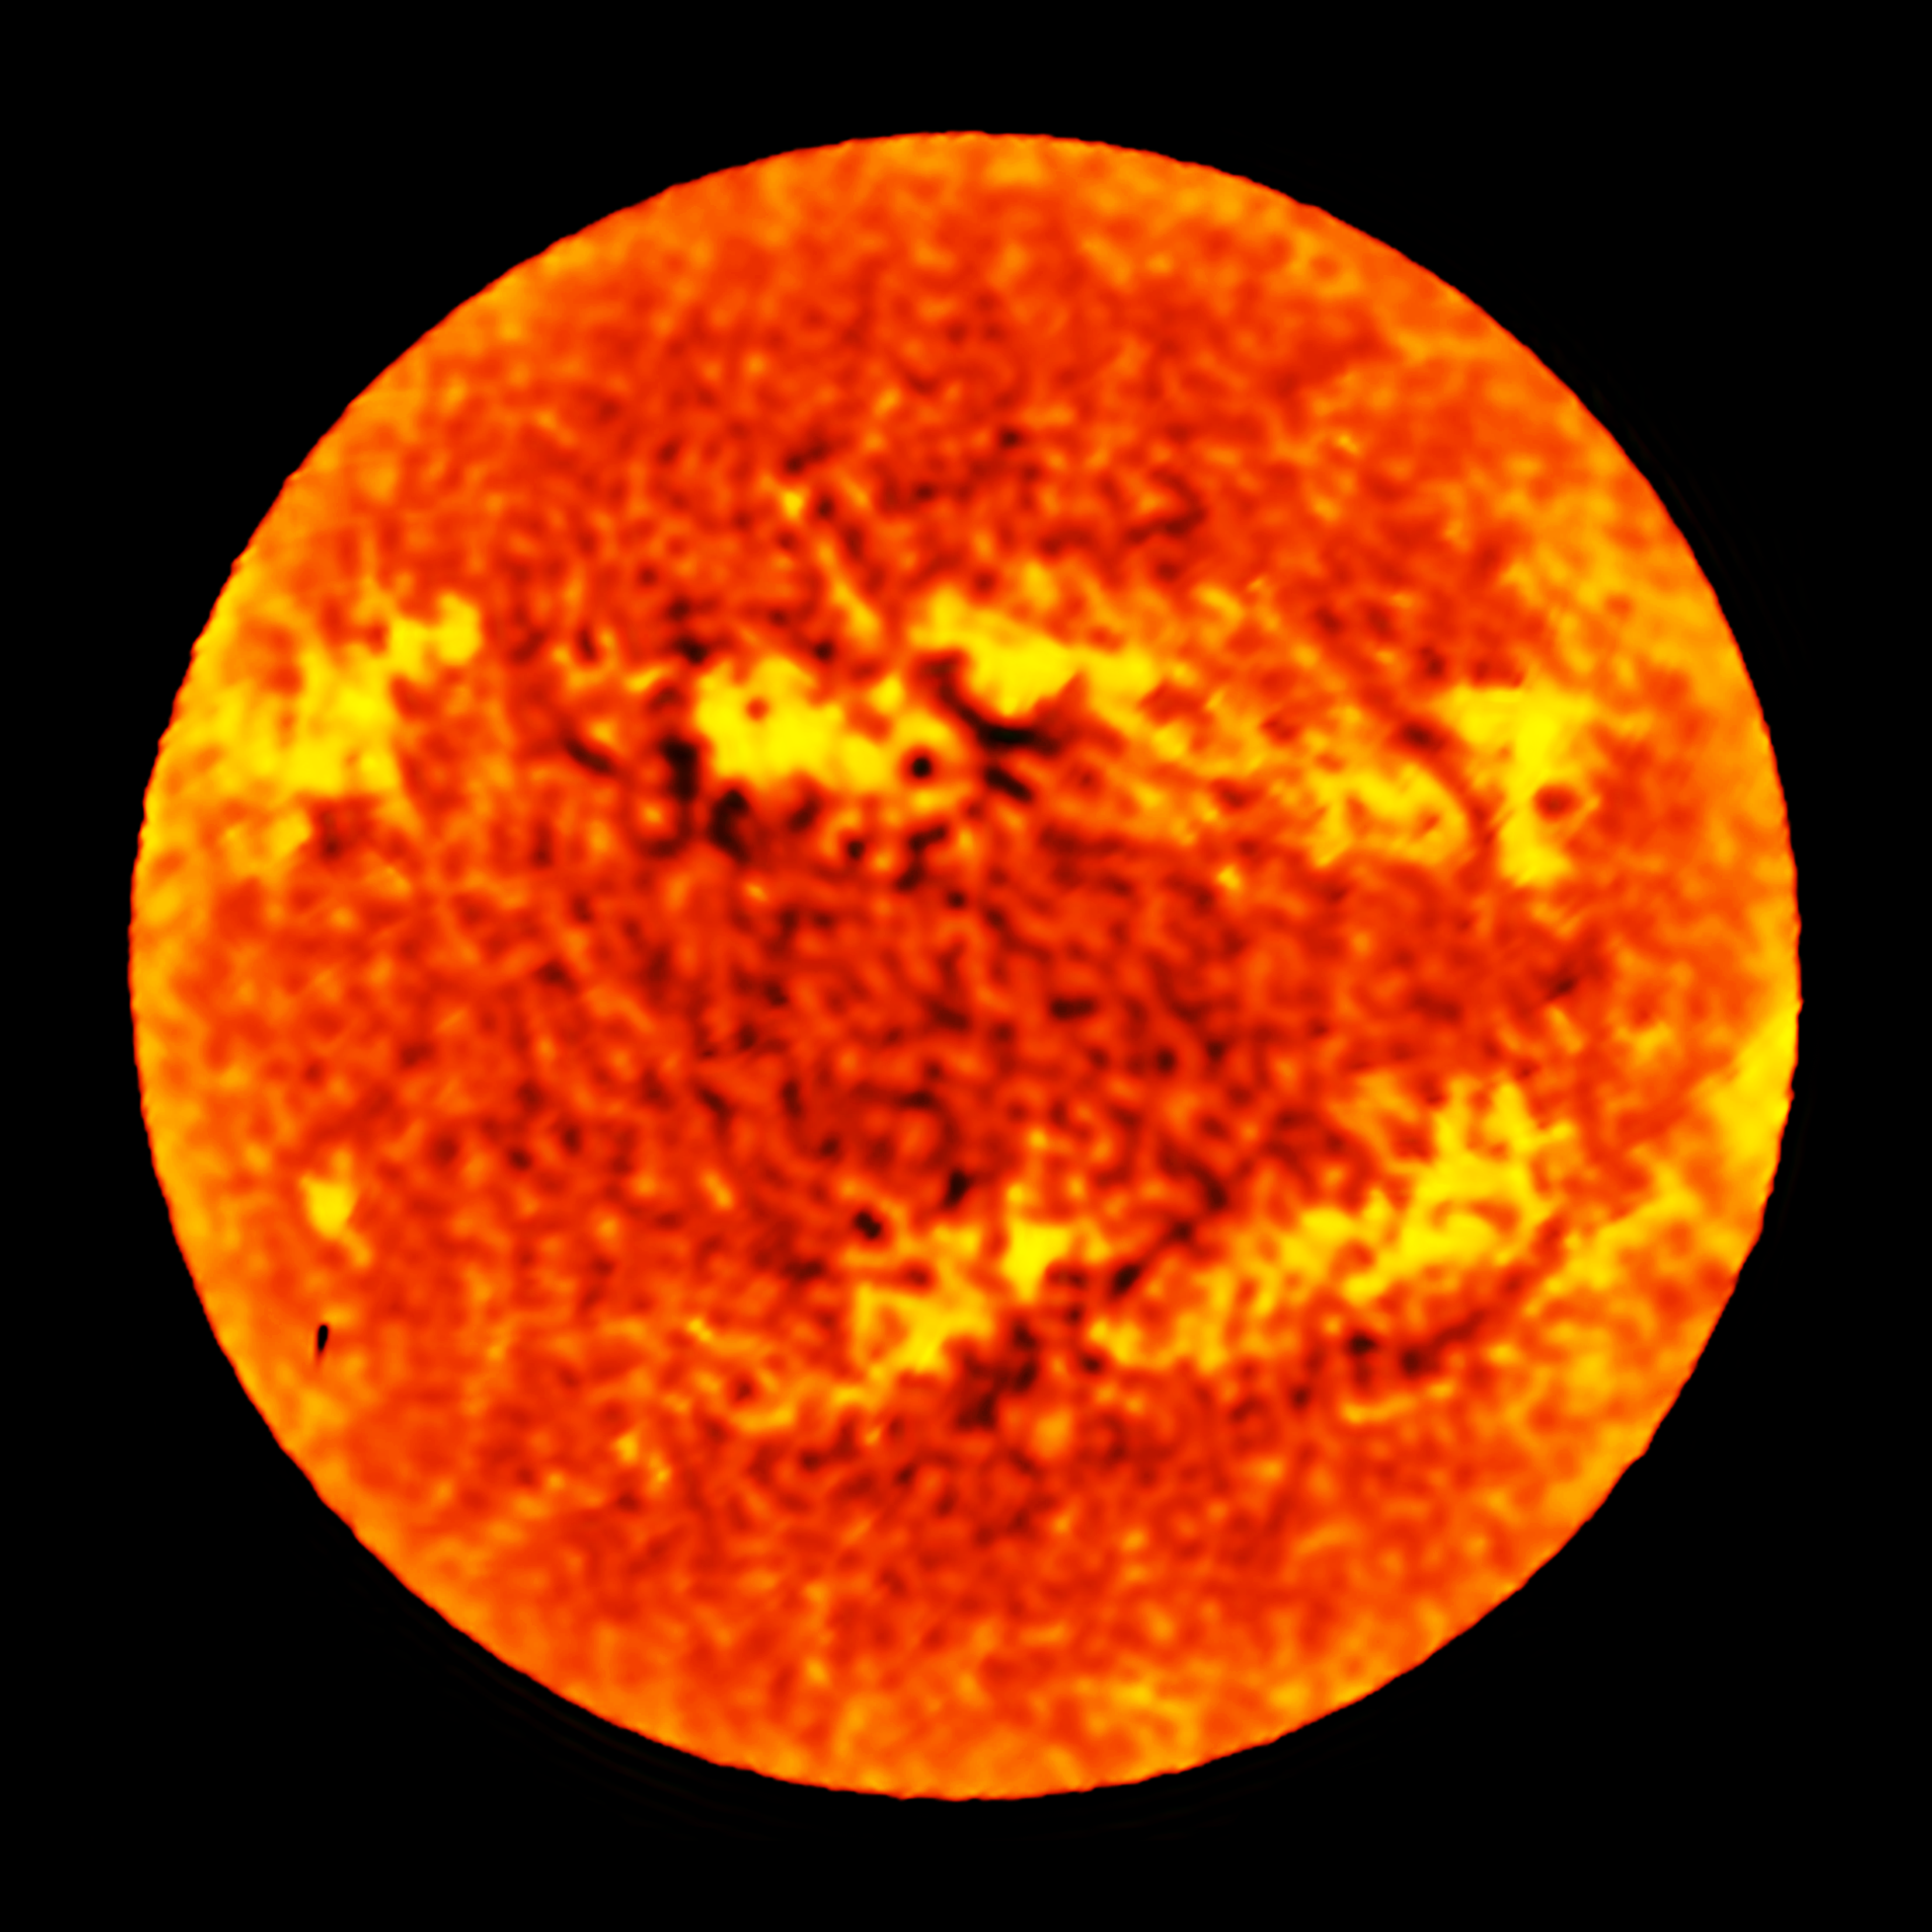

ALMA observes the Sun

This image of the whole disc of the Sun was taken the Atacama Large Millimeter/submillimeter Array (ALMA), using a technique called fast-scanning, at a wavelength of 1.25 millimetres. It shows the distribution of temperatures in the chromosphere over the whole disc at low spatial resolution, revealing previously invisible details about our Sun.

Credit: ALMA (ESO/NAOJ/NRAO